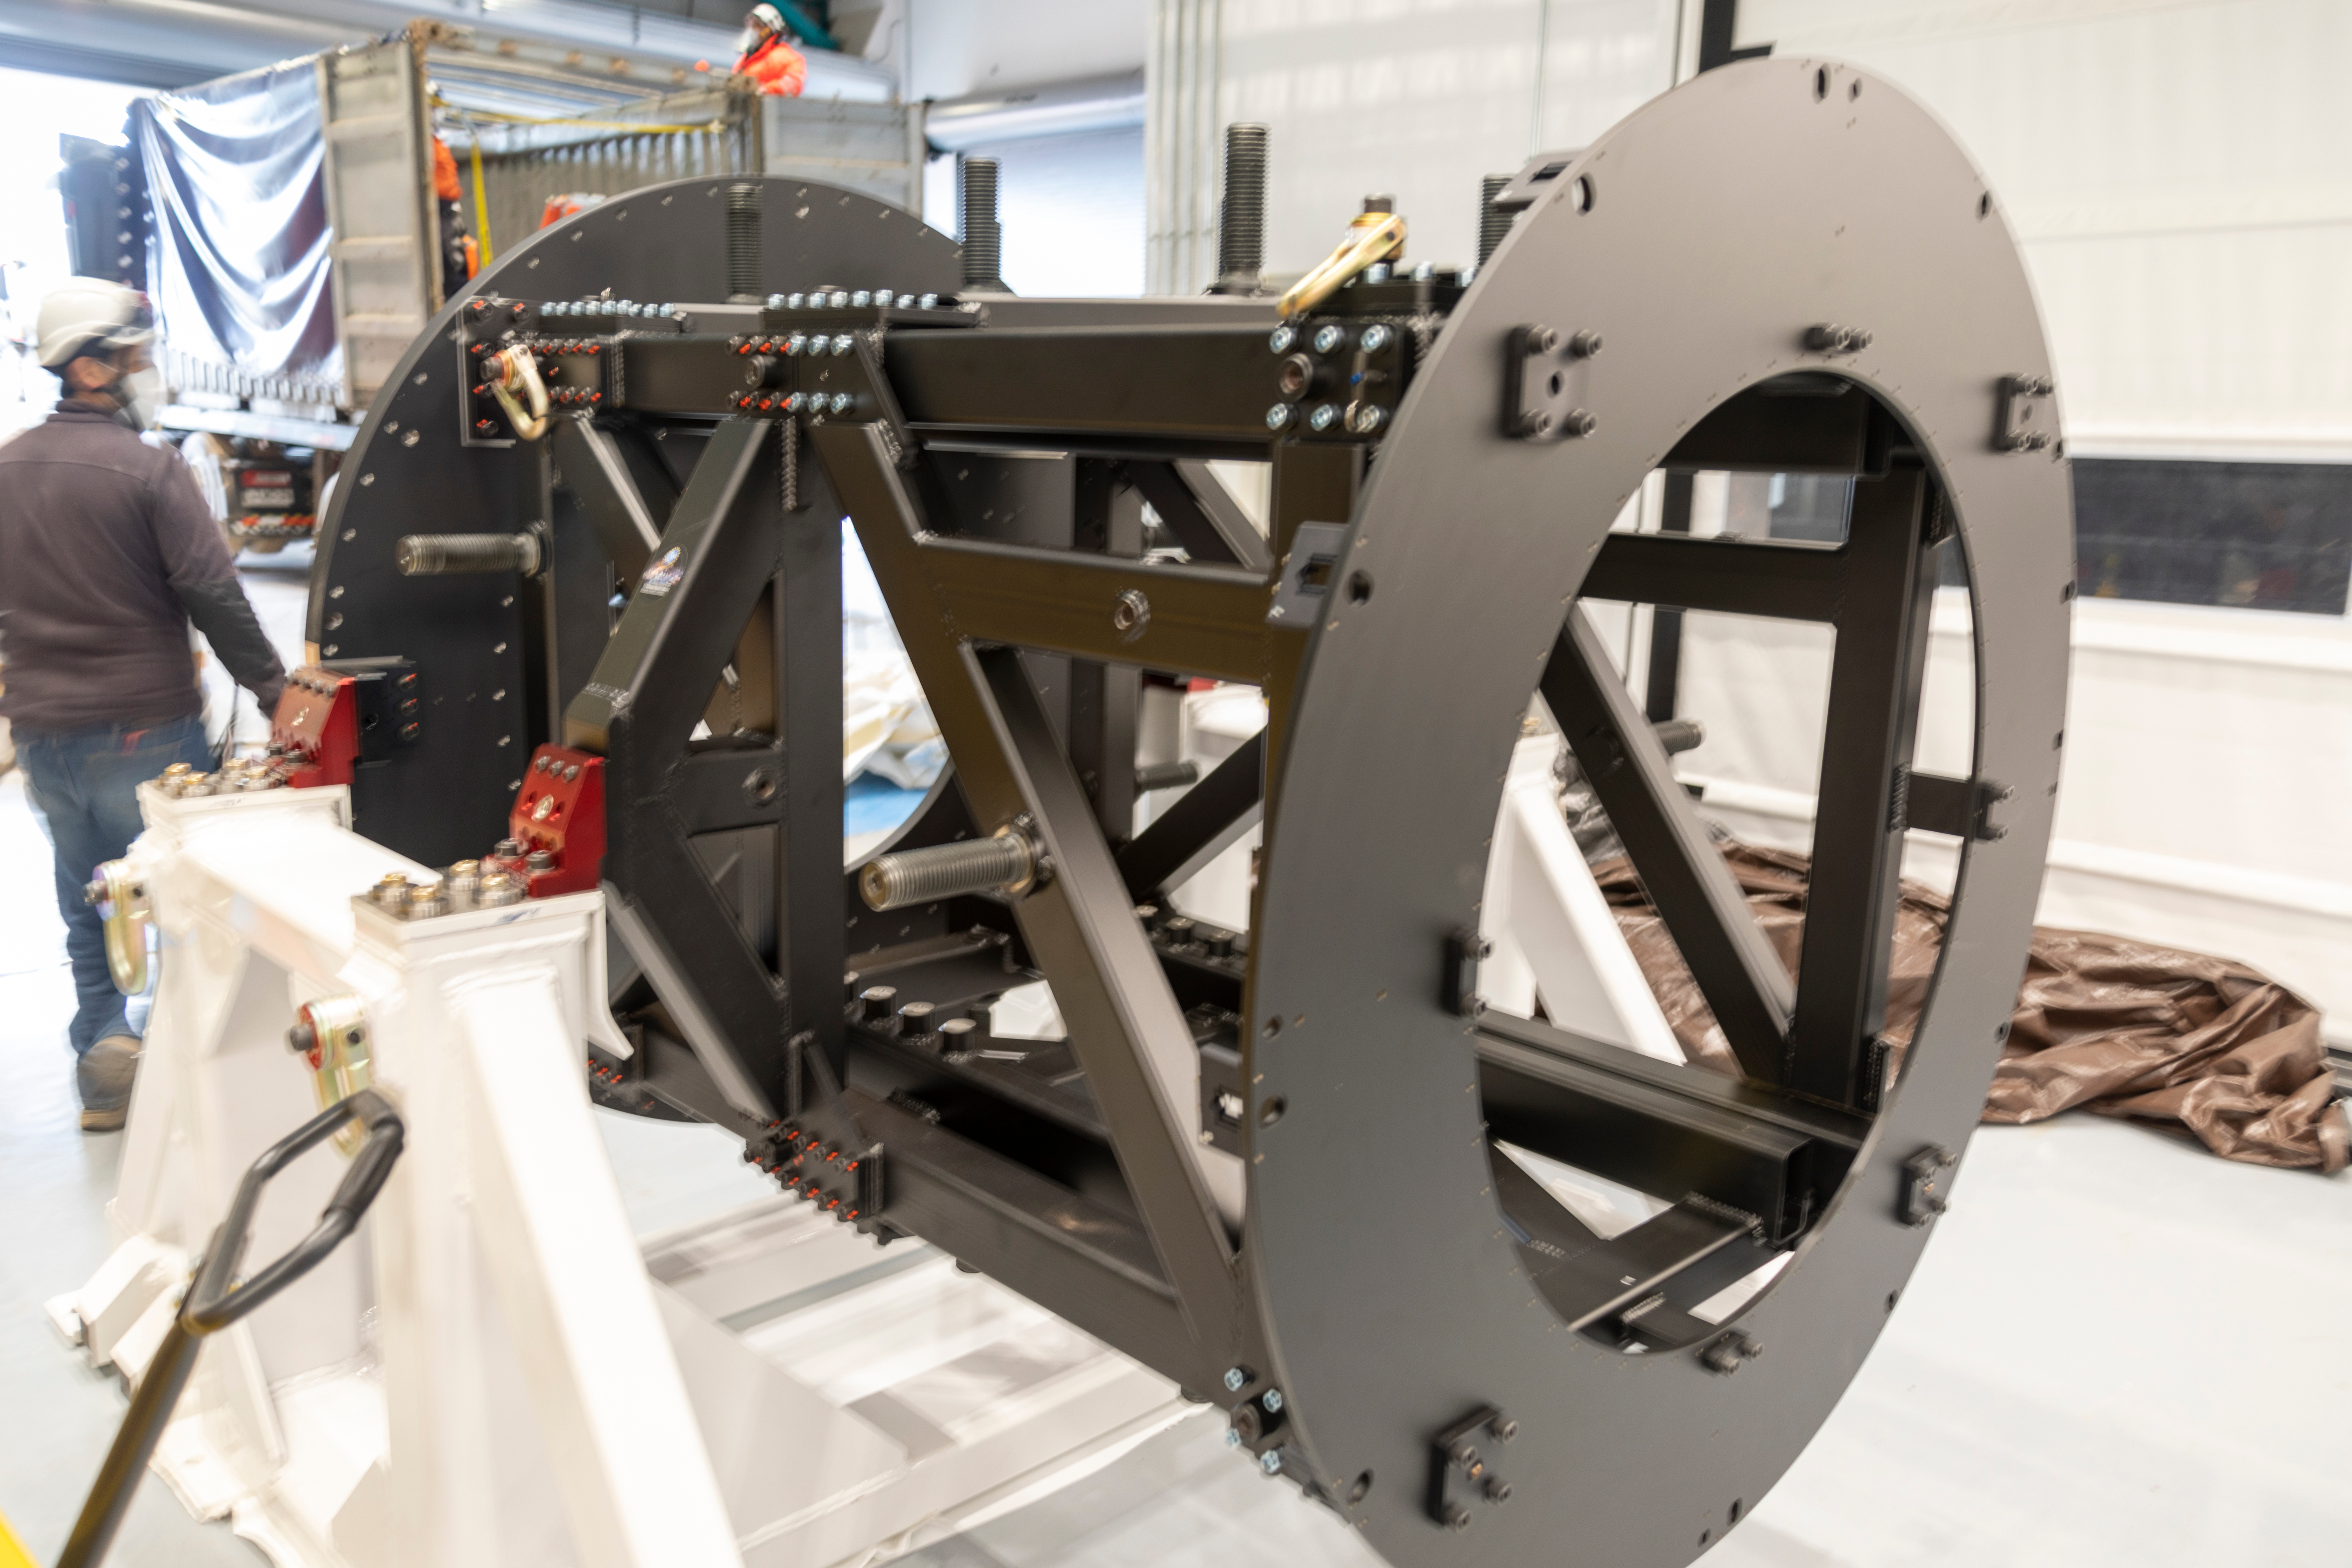

ComCam Integrating Structure Arrives

The Commissioning Camera (ComCam) integration structure, which traveled to Chile by ship while the rest of ComCam went by air, arrived safely last week and was transported to the summit facility building.

Credit: Rubin Observatory/NSF/AURA